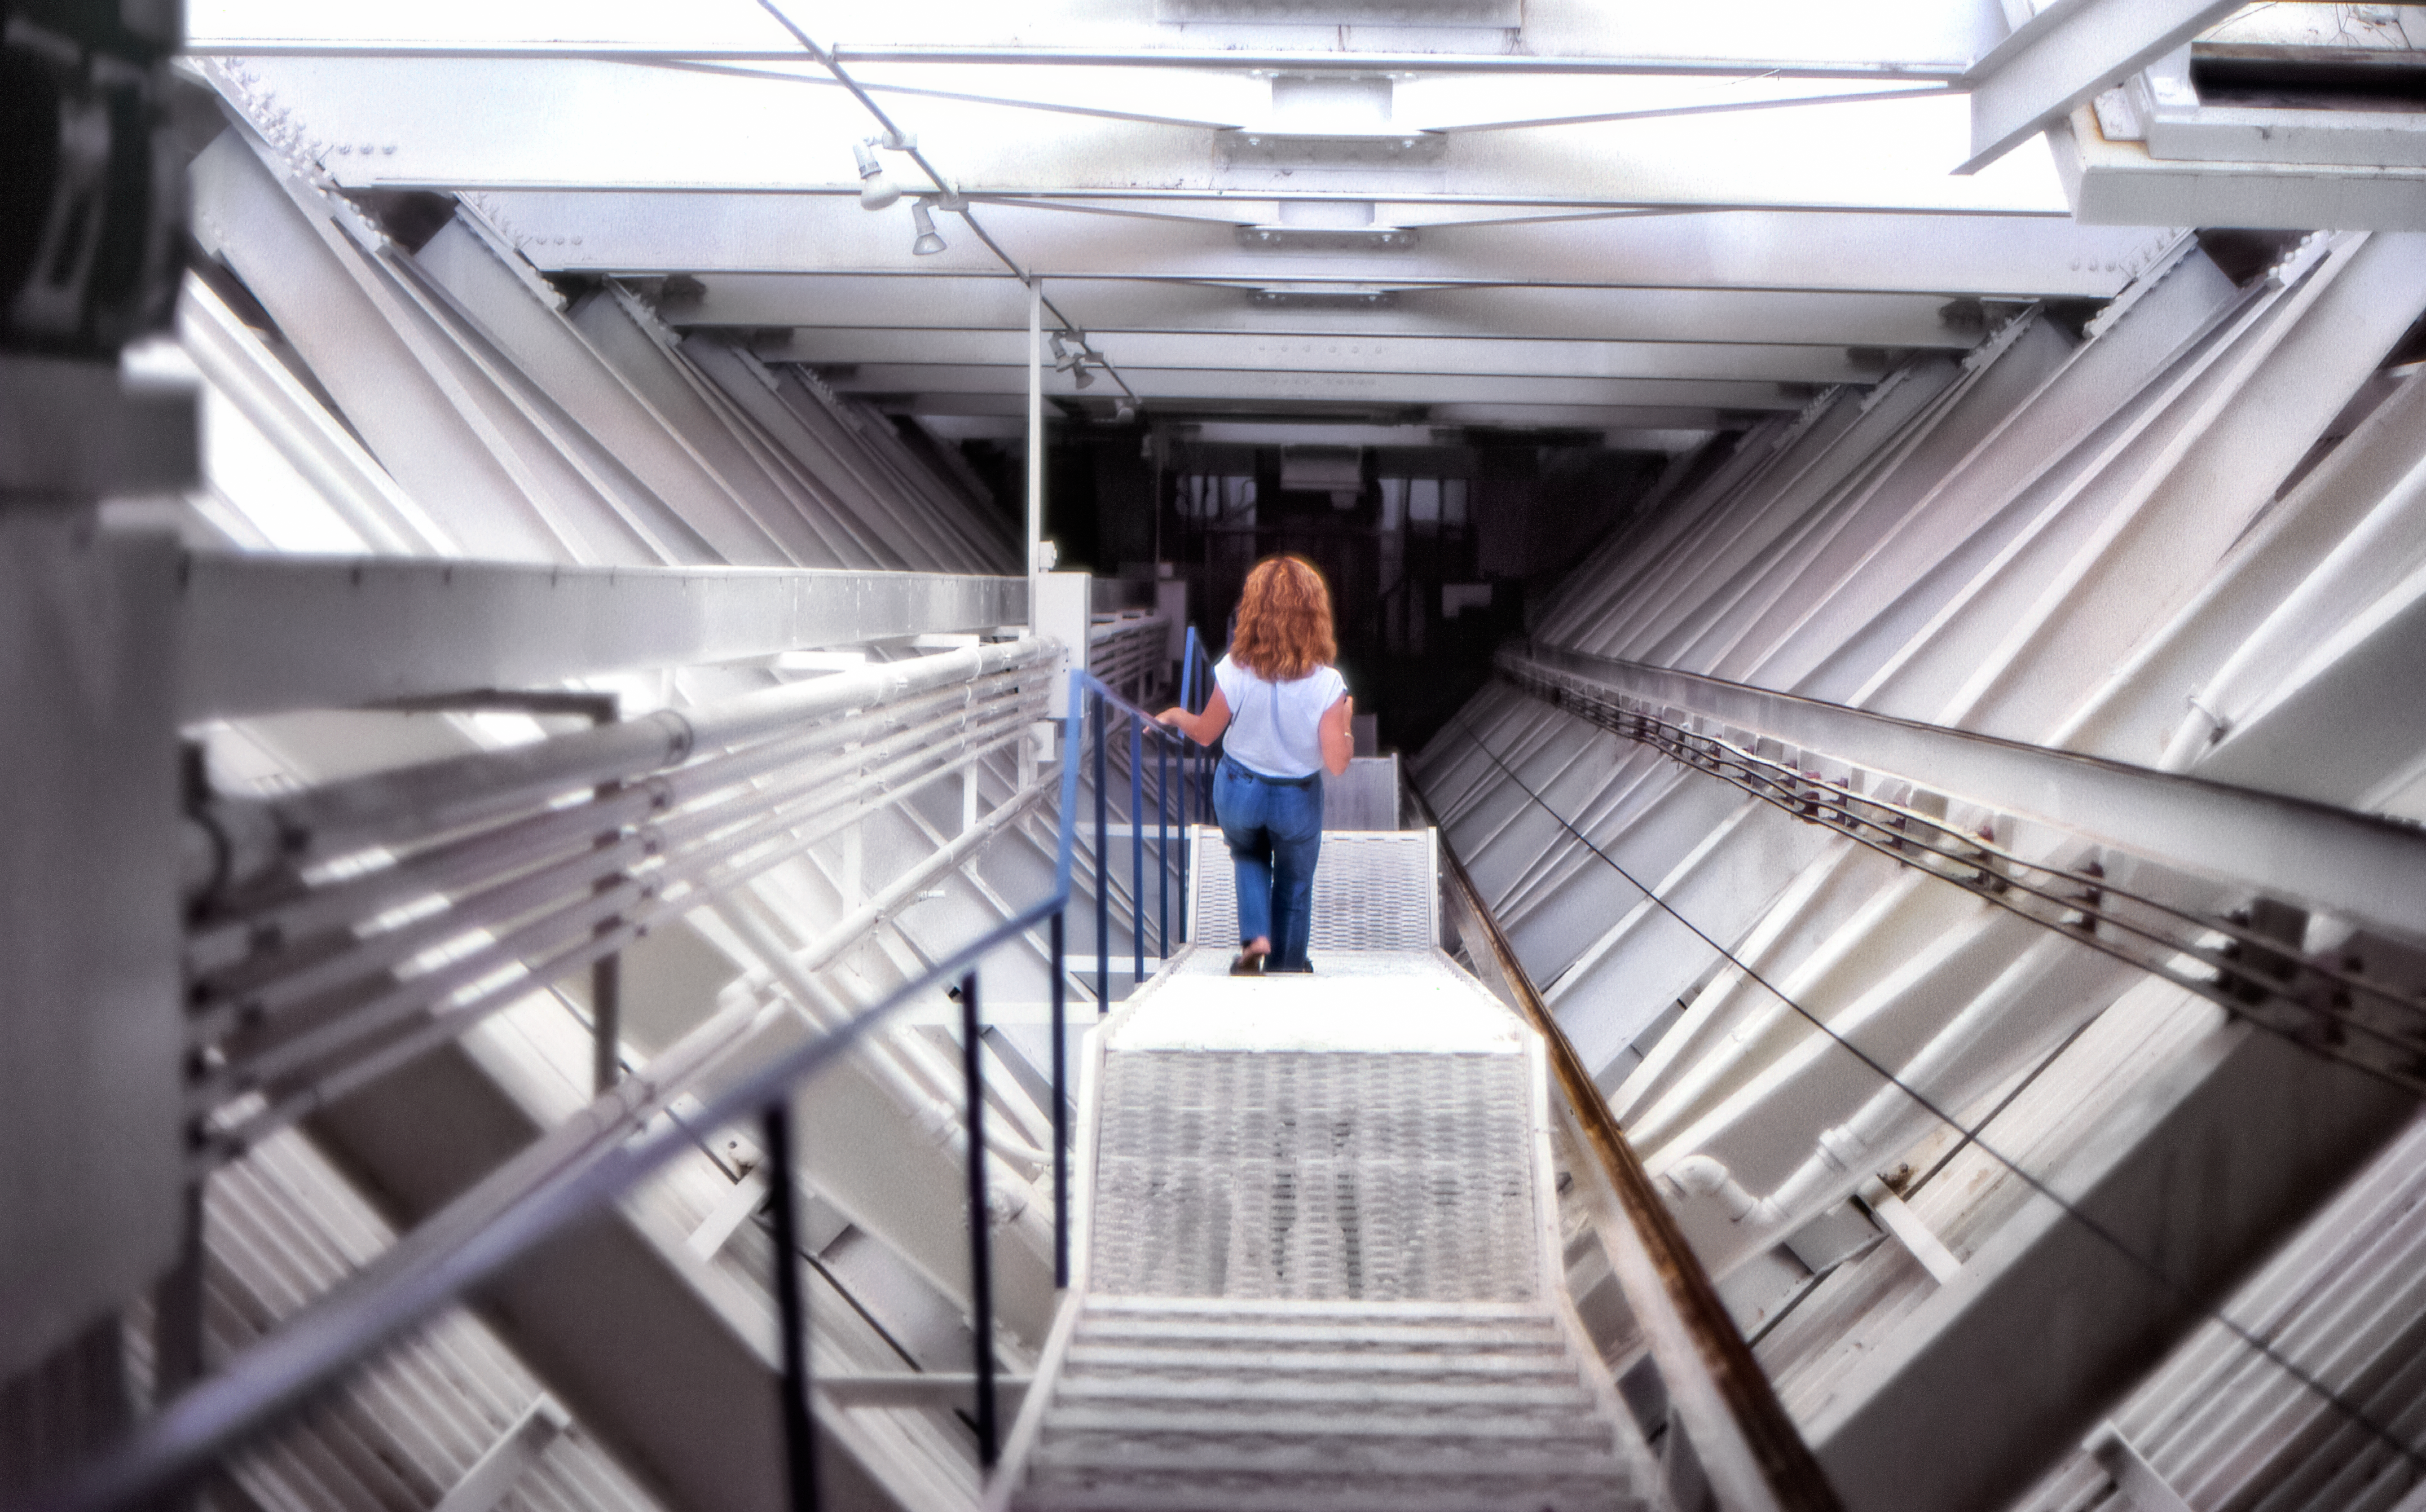

McMath-Pierce Solar Telescope Tunnel in the 70s

Carey Portnoy, a former Technical Assistant at NSF Kitt Peak National Observatory, captured this image in the late 1970s. It shows the interior of the NSF McMath-Pierce Solar Telescope's tunnel, with a person for scale.

This image is part of NSF NOIRLab’s historical archives.

Credit: KPNO/NOIRLab/NSF/AURA/C. Portnoy